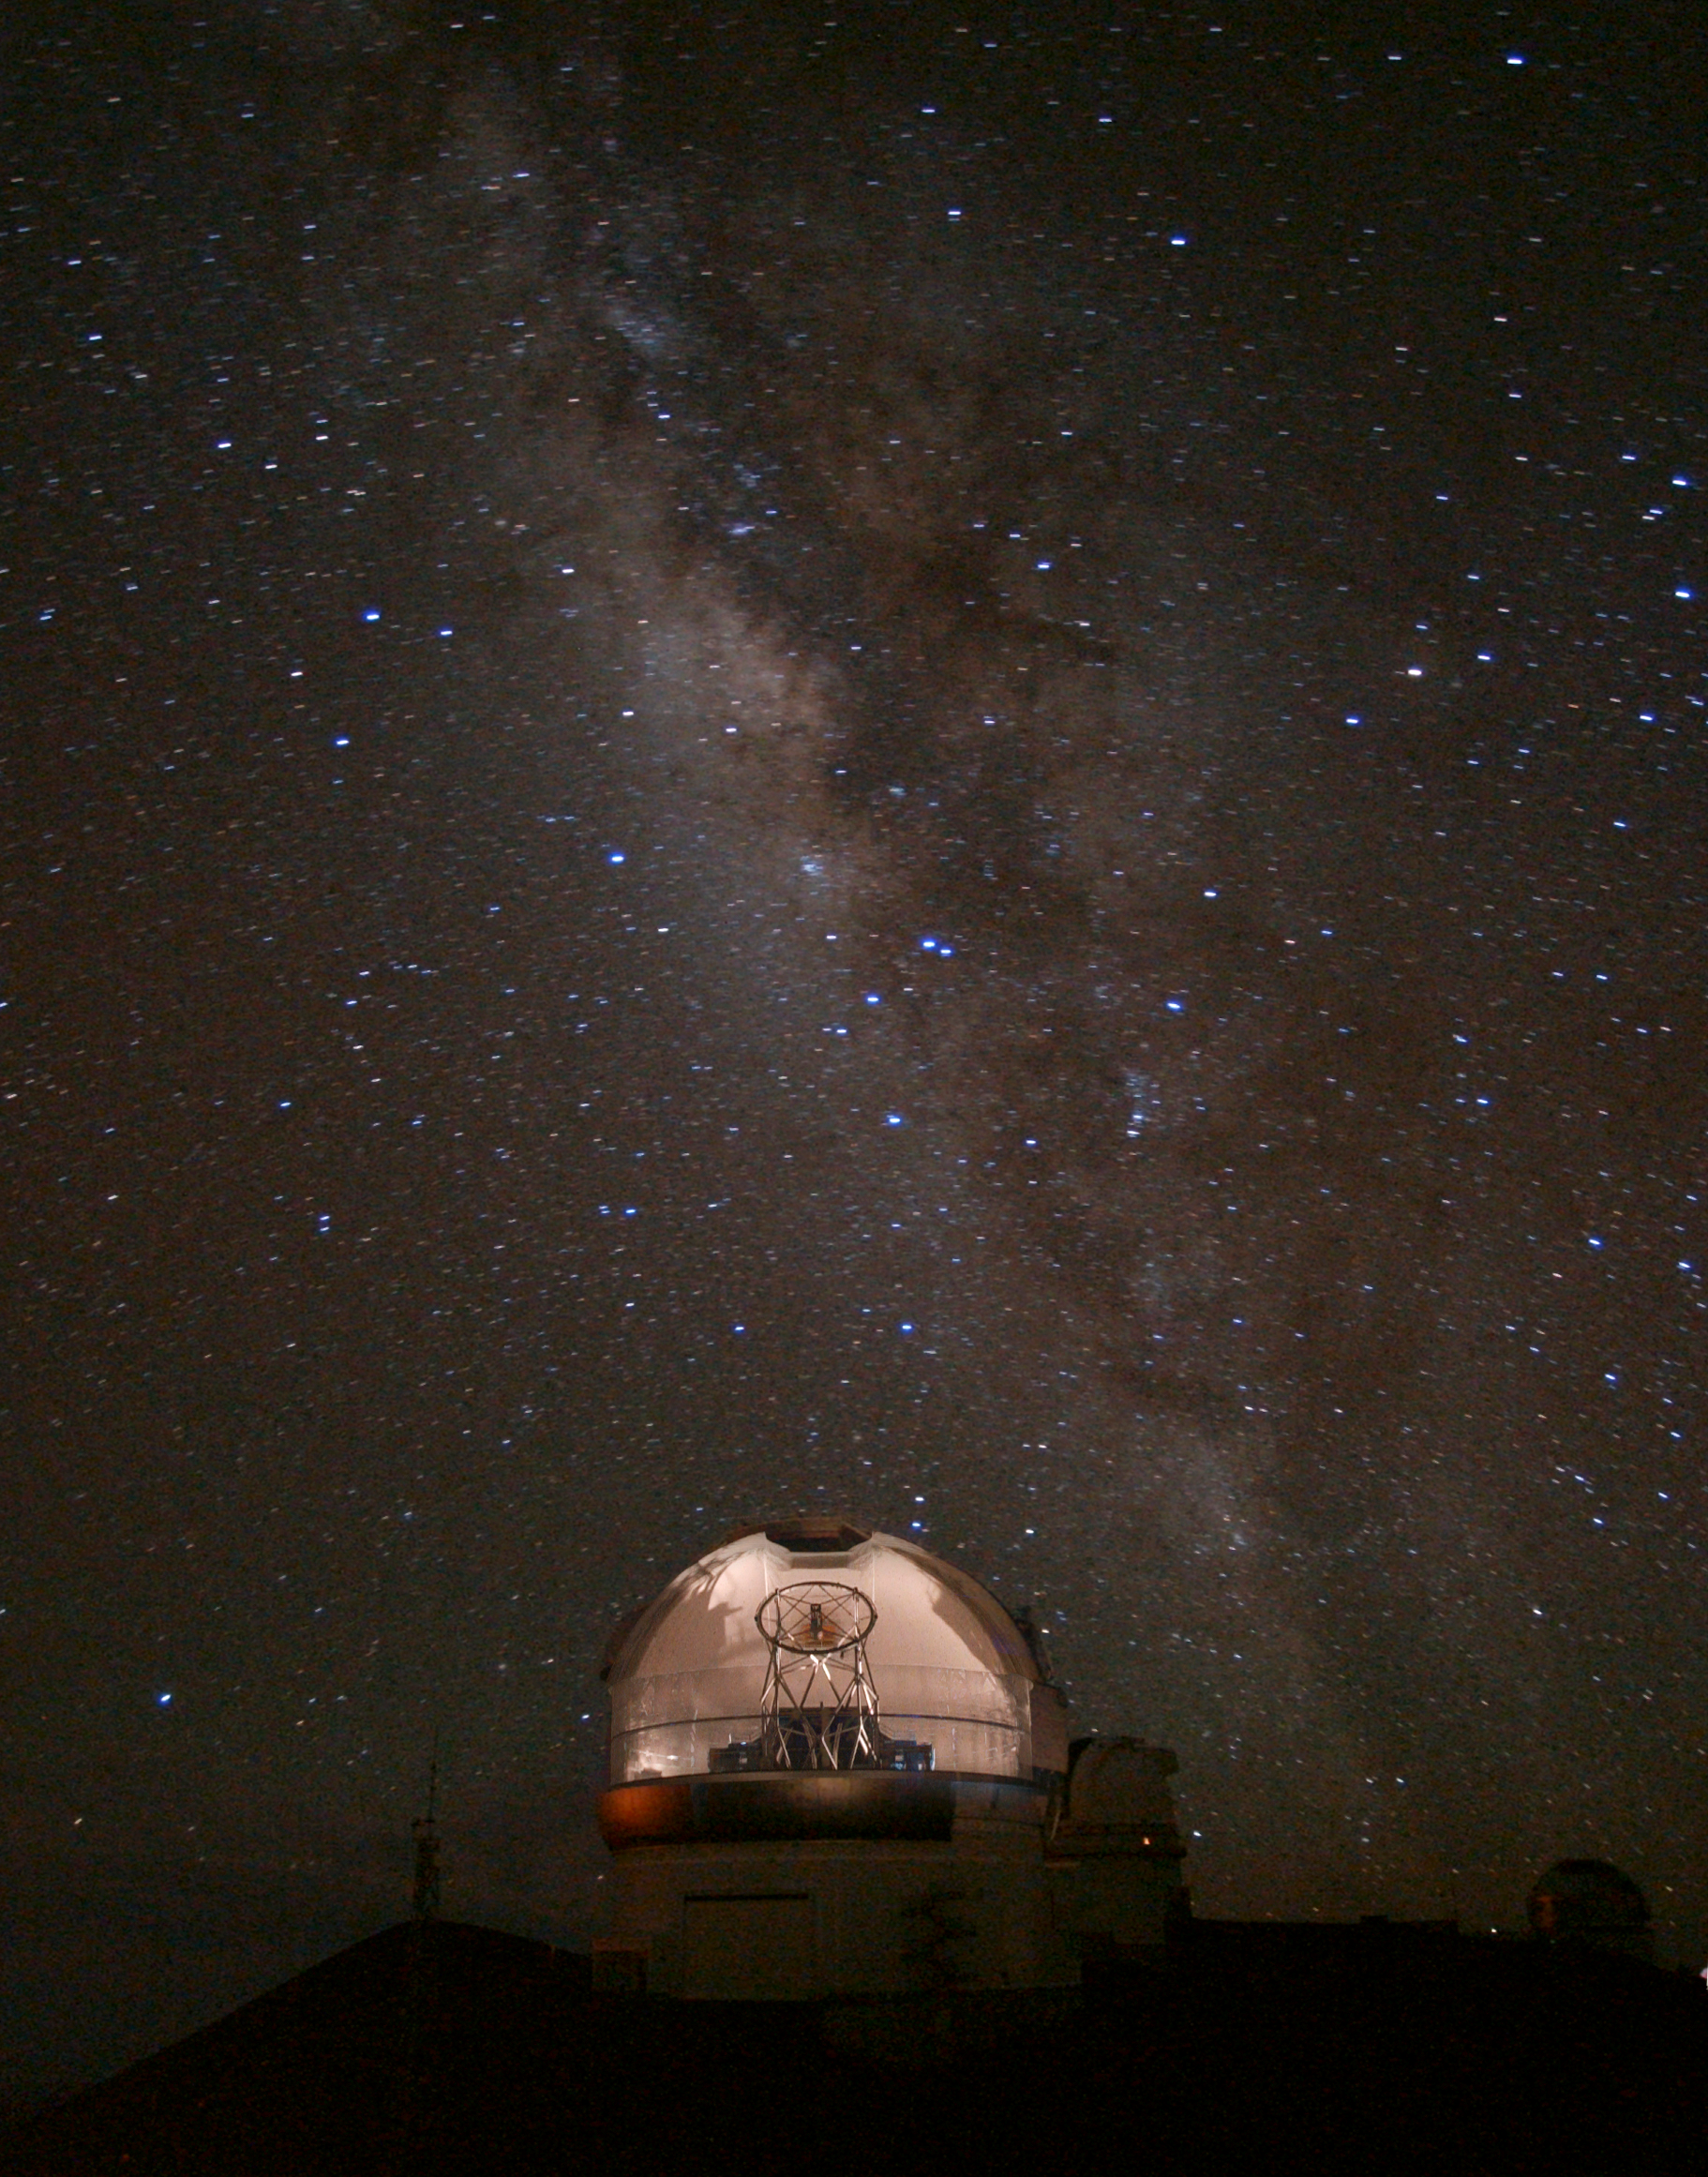

Gemini North “Cloaked” Dome

The dome of Gemini North almost vanishes in this magical image that utilizes a trick of photography to create the illusion. The “invisible” dome was made by taking a series of digital images of the Gemini North dome as it rotated with the shutter open. The images were then merged into a single frame to create the illusion of a half shell. The effect presents a fully unobstructed view of the 8-meter Gemini North telescope nestled on its altazimuth mount — a view that would be impossible to capture otherwise. Approximately 40 individual 5-second exposures were stacked to produce the transparent dome effect, and one additional one-minute exposure was obtained of the sky following the dome rotation. The sky itself is impressive, showing the hub of the Milky Way galaxy looming over the transparent dome. The stinger stars in the tail of the constellation Scorpius appear as two close and obvious stars near the center of the frame. Early Hawaiians knew the distinctive curve of stars in the tail of Scorpius as Māui’s Fishhook — the magic makau, or fishhook, that the demigod Māui used in his attempt to unite the Hawaiian islands.

Credit: International Gemini Observatory